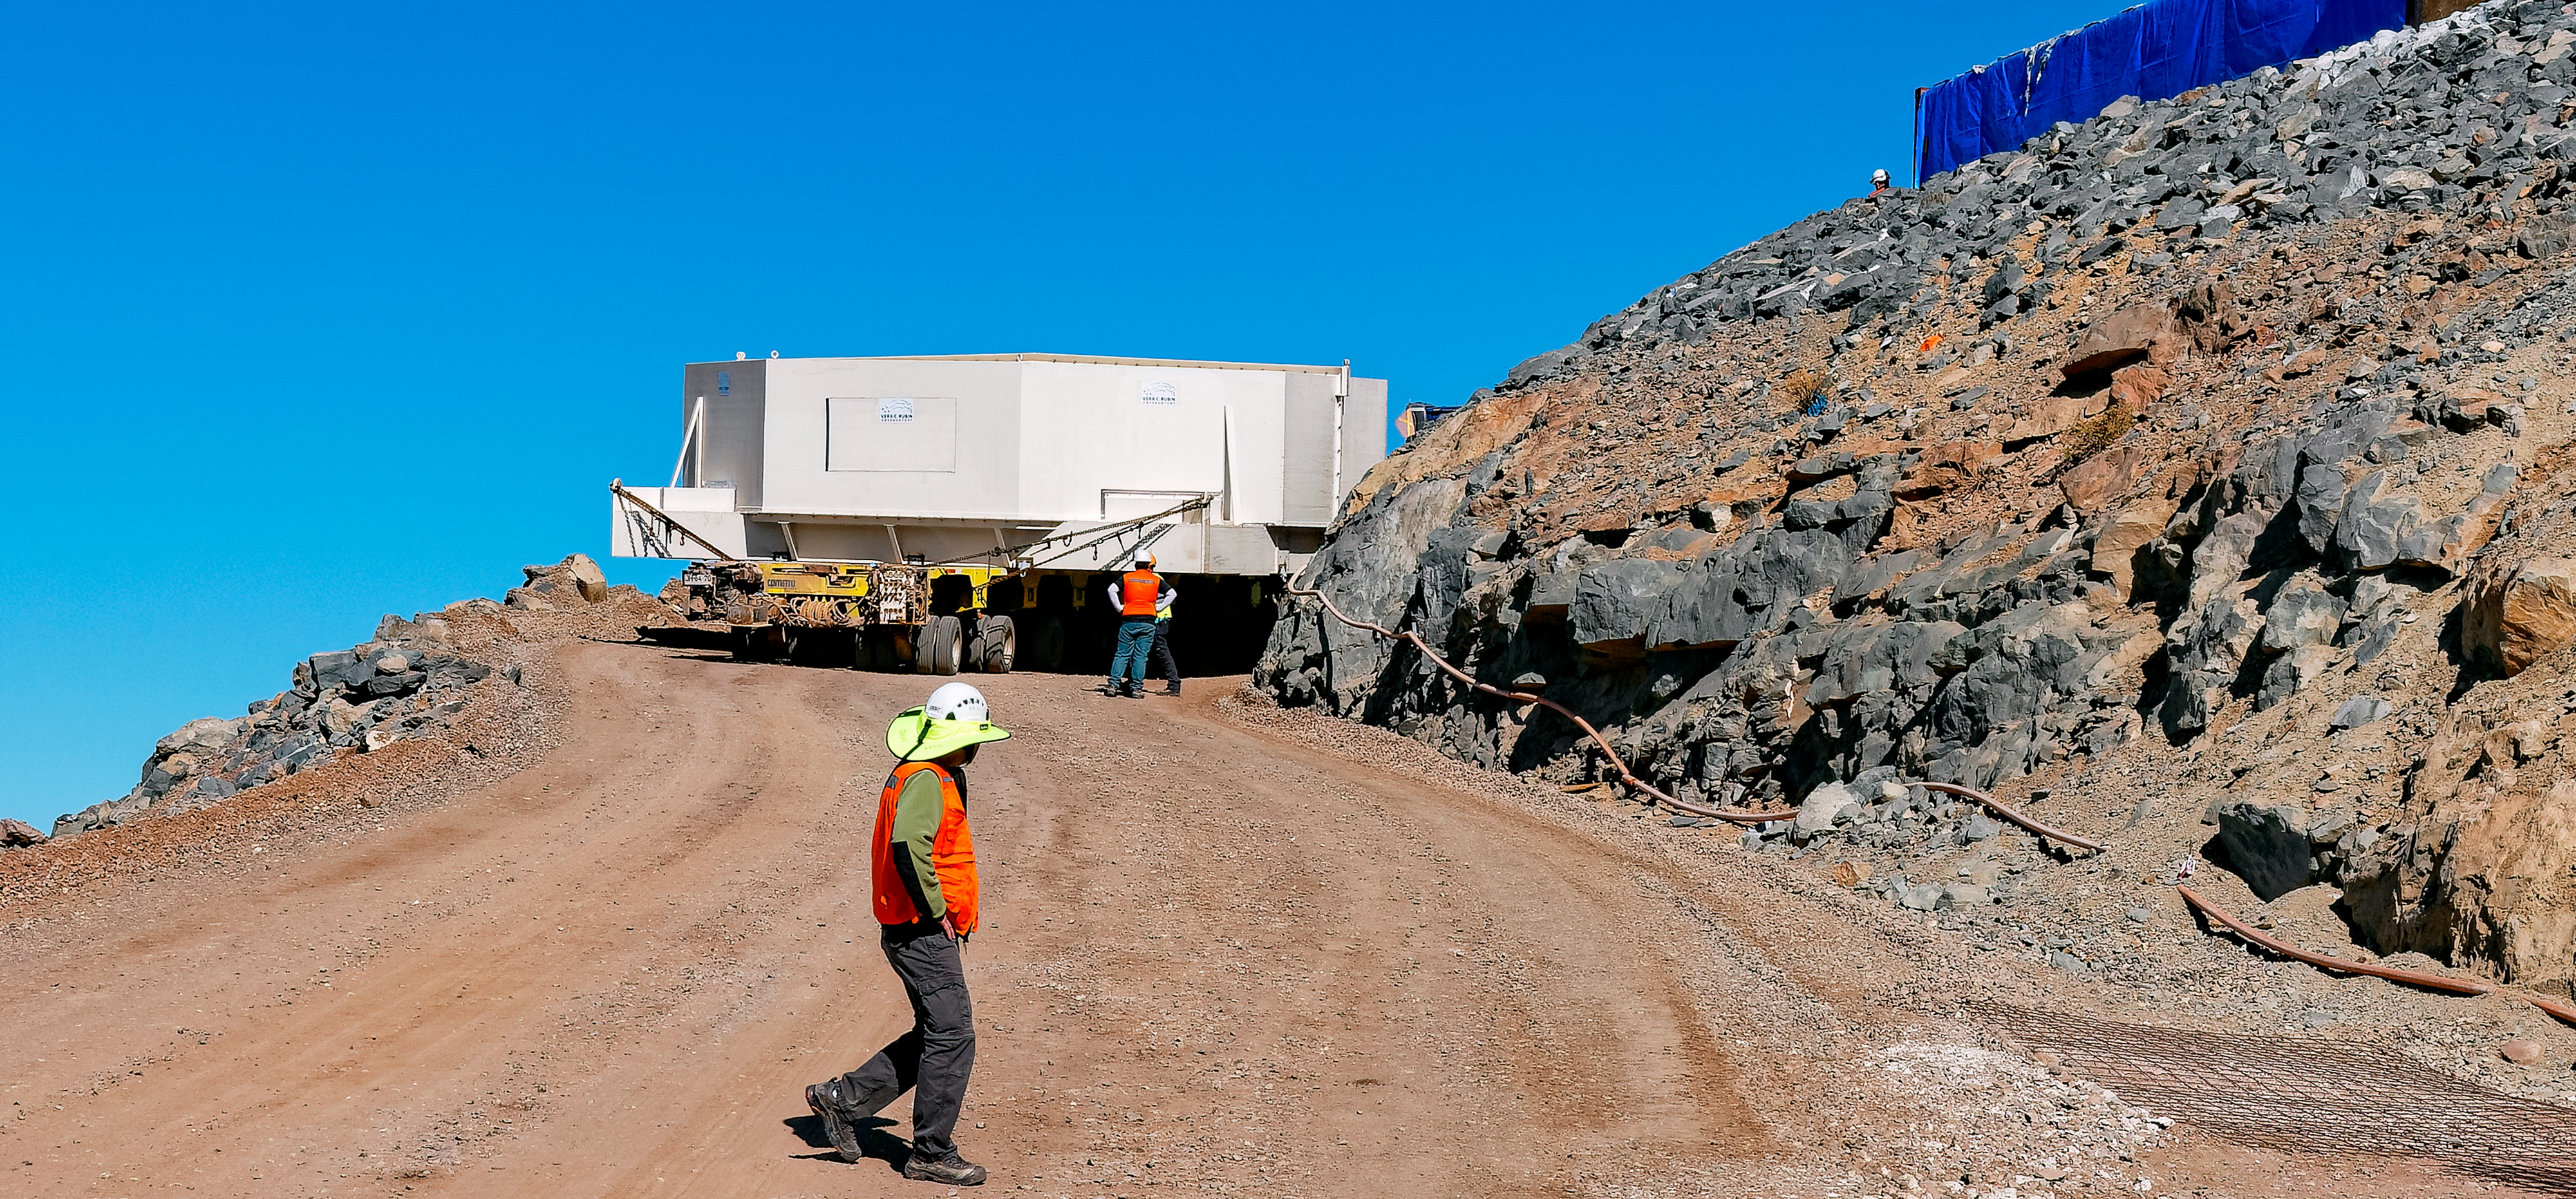

Moving the Rubin M1M3 Mirror Glass

Rubin's M1M3 mirror glass maneuvers through a tight turn on the summit.

Credit: RubinObs/NOIRLab/SLAC/NSF/DOE/AURA